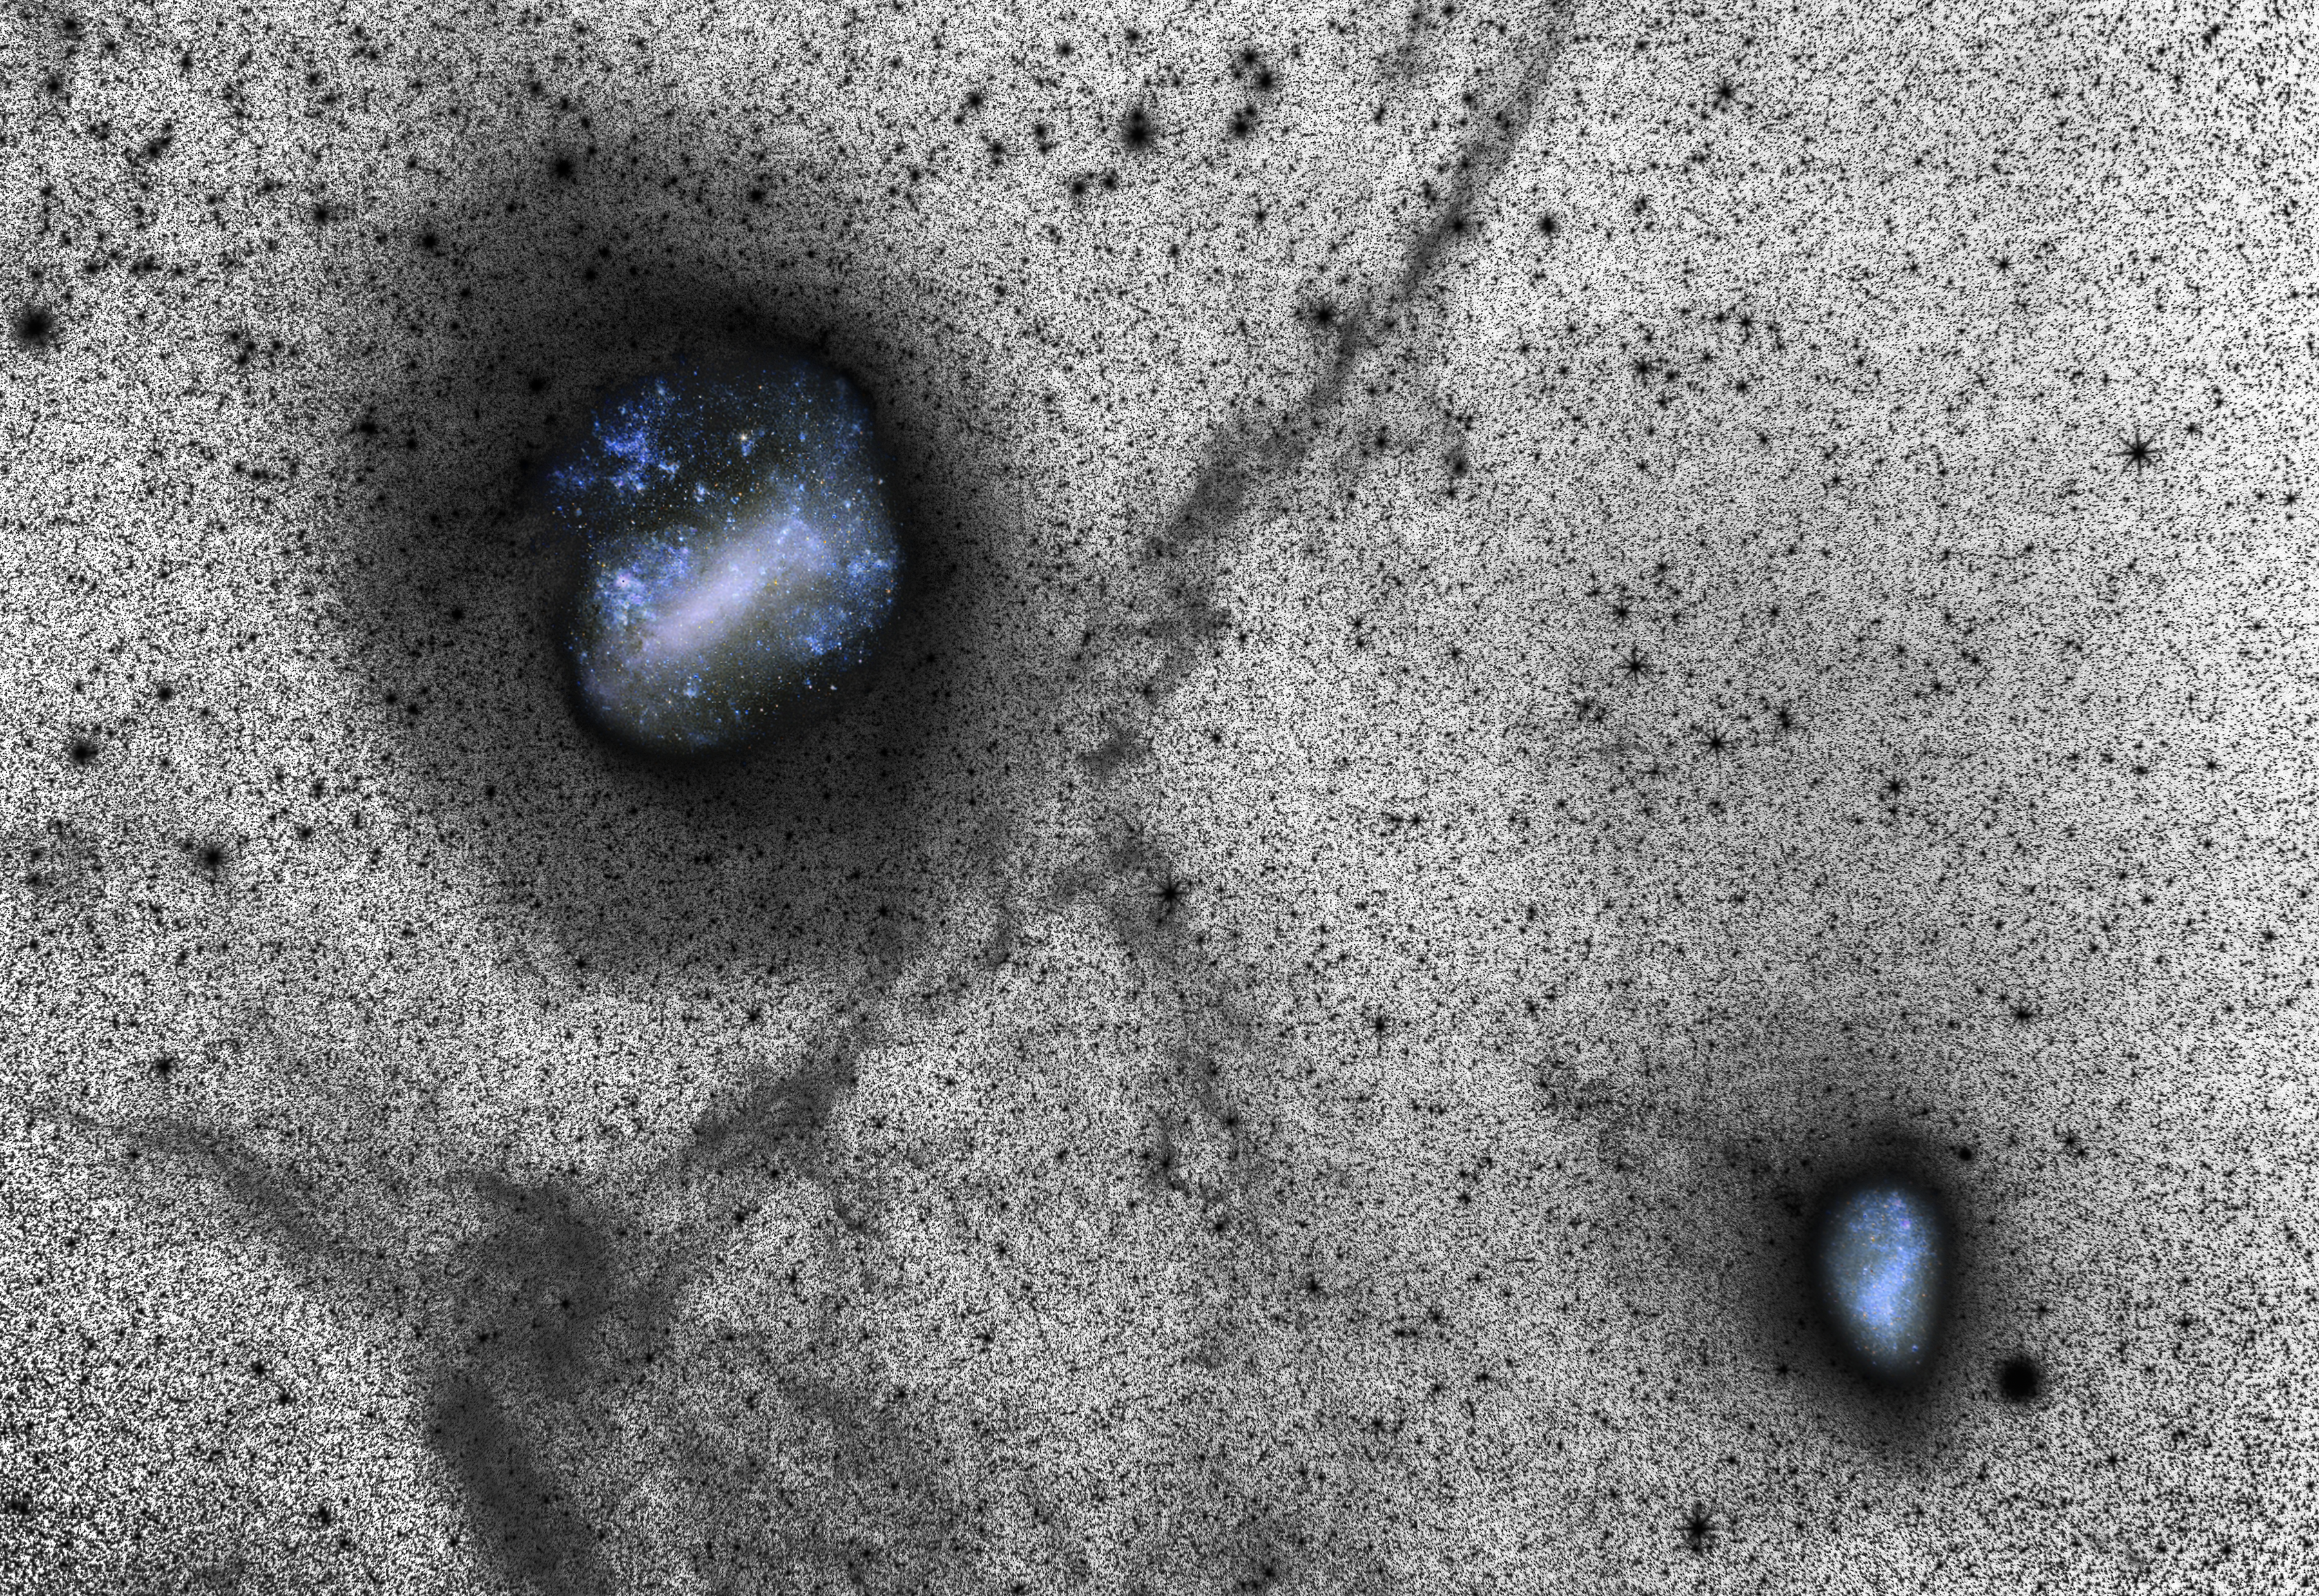

Deep view of the Large and Small Magellanic Clouds

Each of the thousands of spots in this new image represents a distant star, and the glittering blue holes reveal glimpses of our neighbouring galaxies, the Large and Small Magellanic Clouds. Although this image looks as if it was made on a large scale telescope it was in fact captured from ESO’s La Silla Observatory using a portable setup consisting of a SBIG STL-11000M CCD camera and a Canon prime lens. It was presented in a scientific paper alongside state-of-the art simulations, in an exciting example of how a small camera, a fast lens, a long exposure time and one of the world’s best astronomical sites can reveal huge faint features better than even a big telescope.

This deep image was captured using the LRGB method, and provides an insight into the actual process of creating spectacular astrophotography. Many challenges face those attempting to photograph the night sky, including interference from light sources other than the object being photographed, and capturing objects in sufficient depth.

Trying to maximise the signal received from the target, whilst minimising input from other sources — known as noise — is a crucial aspect of astrophotography. The optimisation of the signal to noise ratio is far more easily achieved in black-and-white than in colour. Therefore a clever trick often employed to capture a high-quality image is the use of a luminance exposure, which produces richly detailed monochrome images like the one seen here. Colour details from images taken through colour filters can then be overlaid or inset, as the Magellanic Clouds have been here.

Credit: Y. Beletsky (LCO), D. Martinez-Delgado/ESO